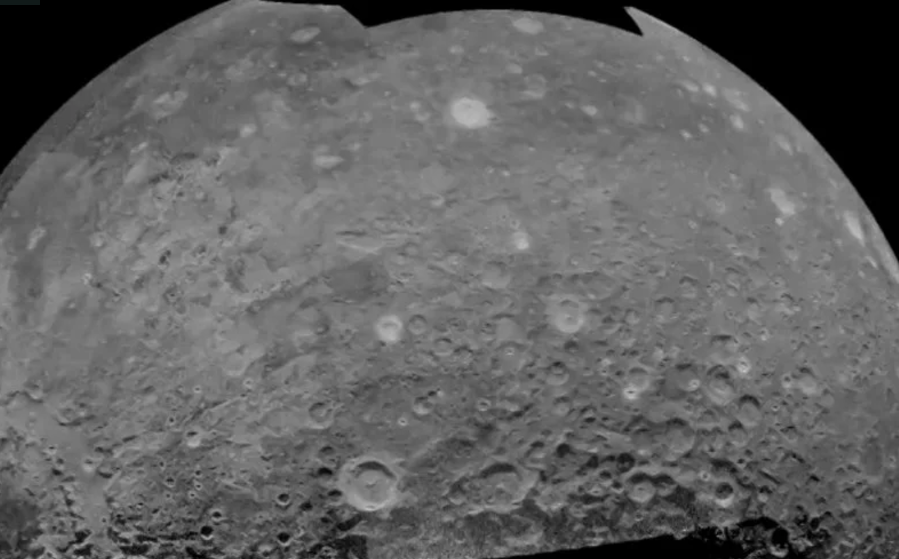

Moon Movie in Radar

Video created 06/10/2013

Credit: B. Campbell, Smithsonian Institution